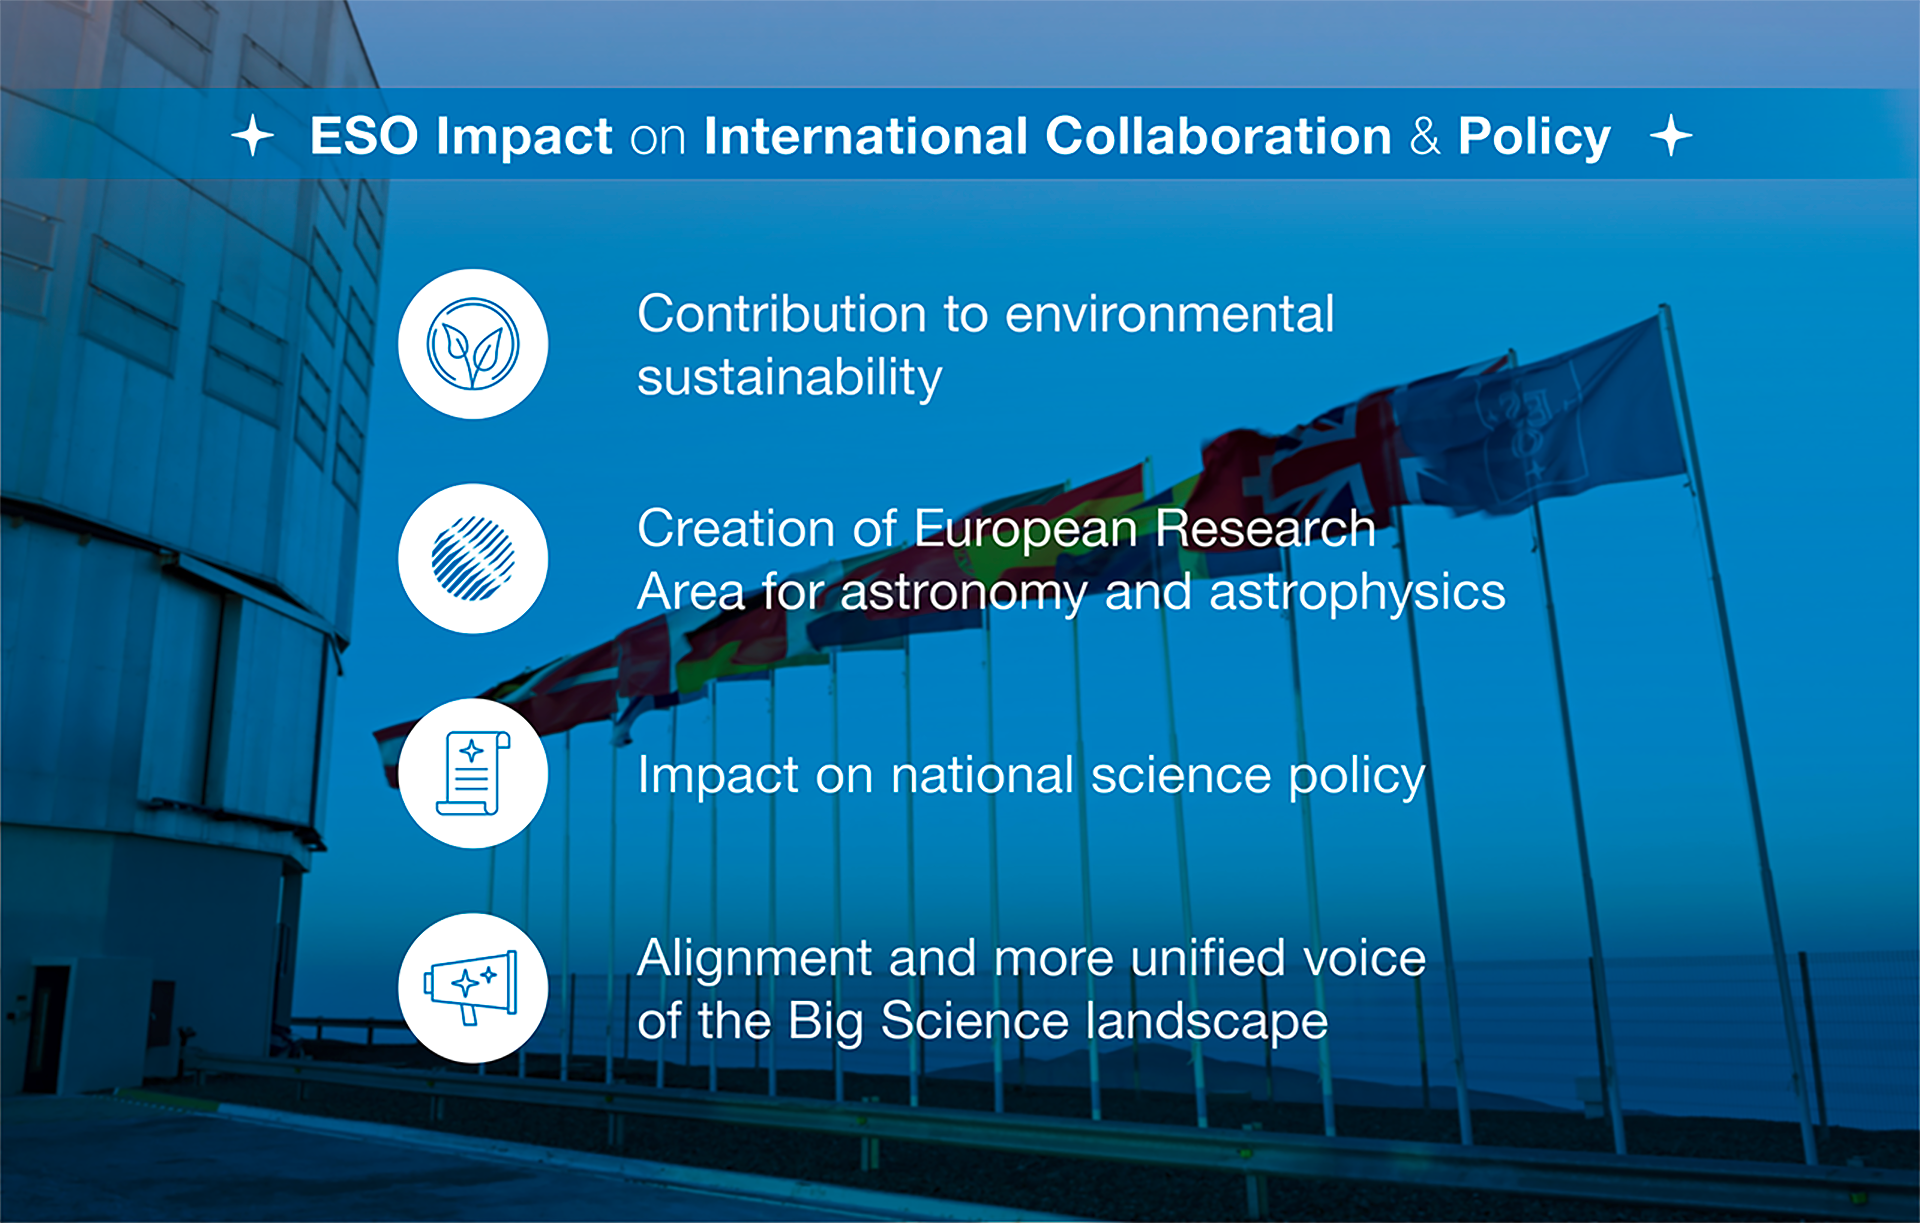

How ESO benefits its Member States - 16

This graph is related to the publication ESO’s Benefits to Society.

Credit: ESO